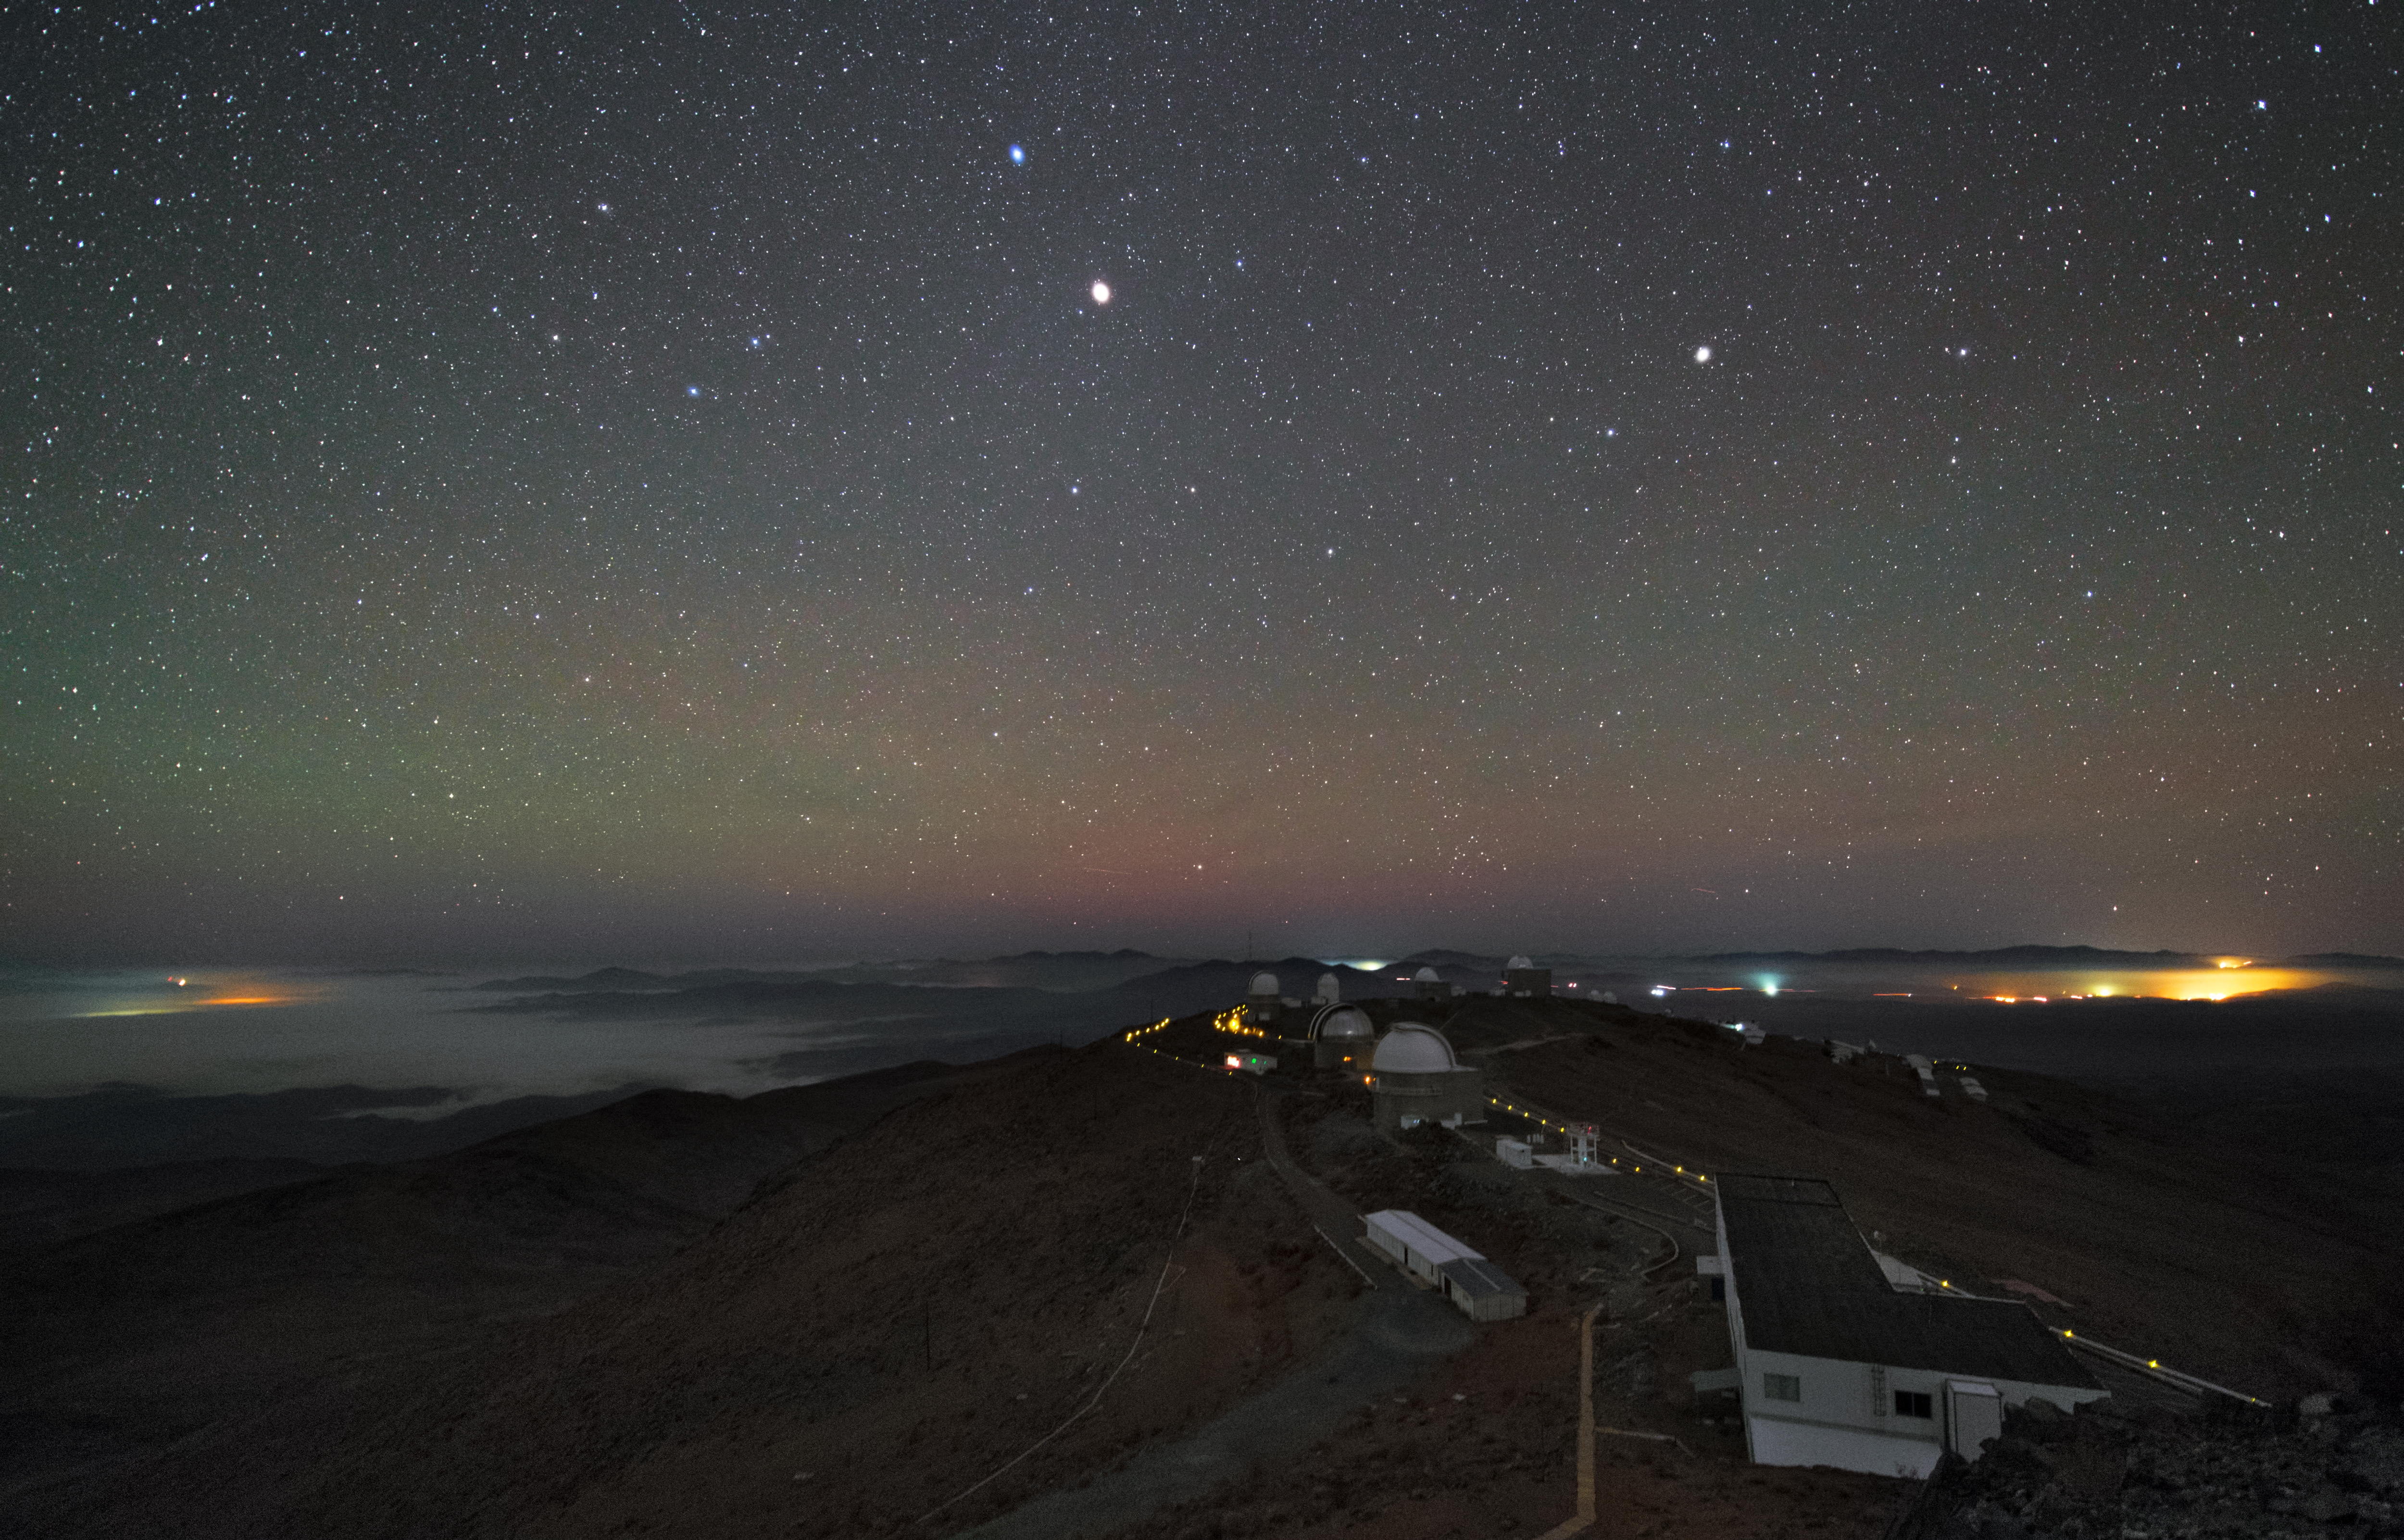

La Silla at night

This image shows the complete La Silla Observatory. seen by night.

Credit: Y. Beletsky (LCO)/ESO